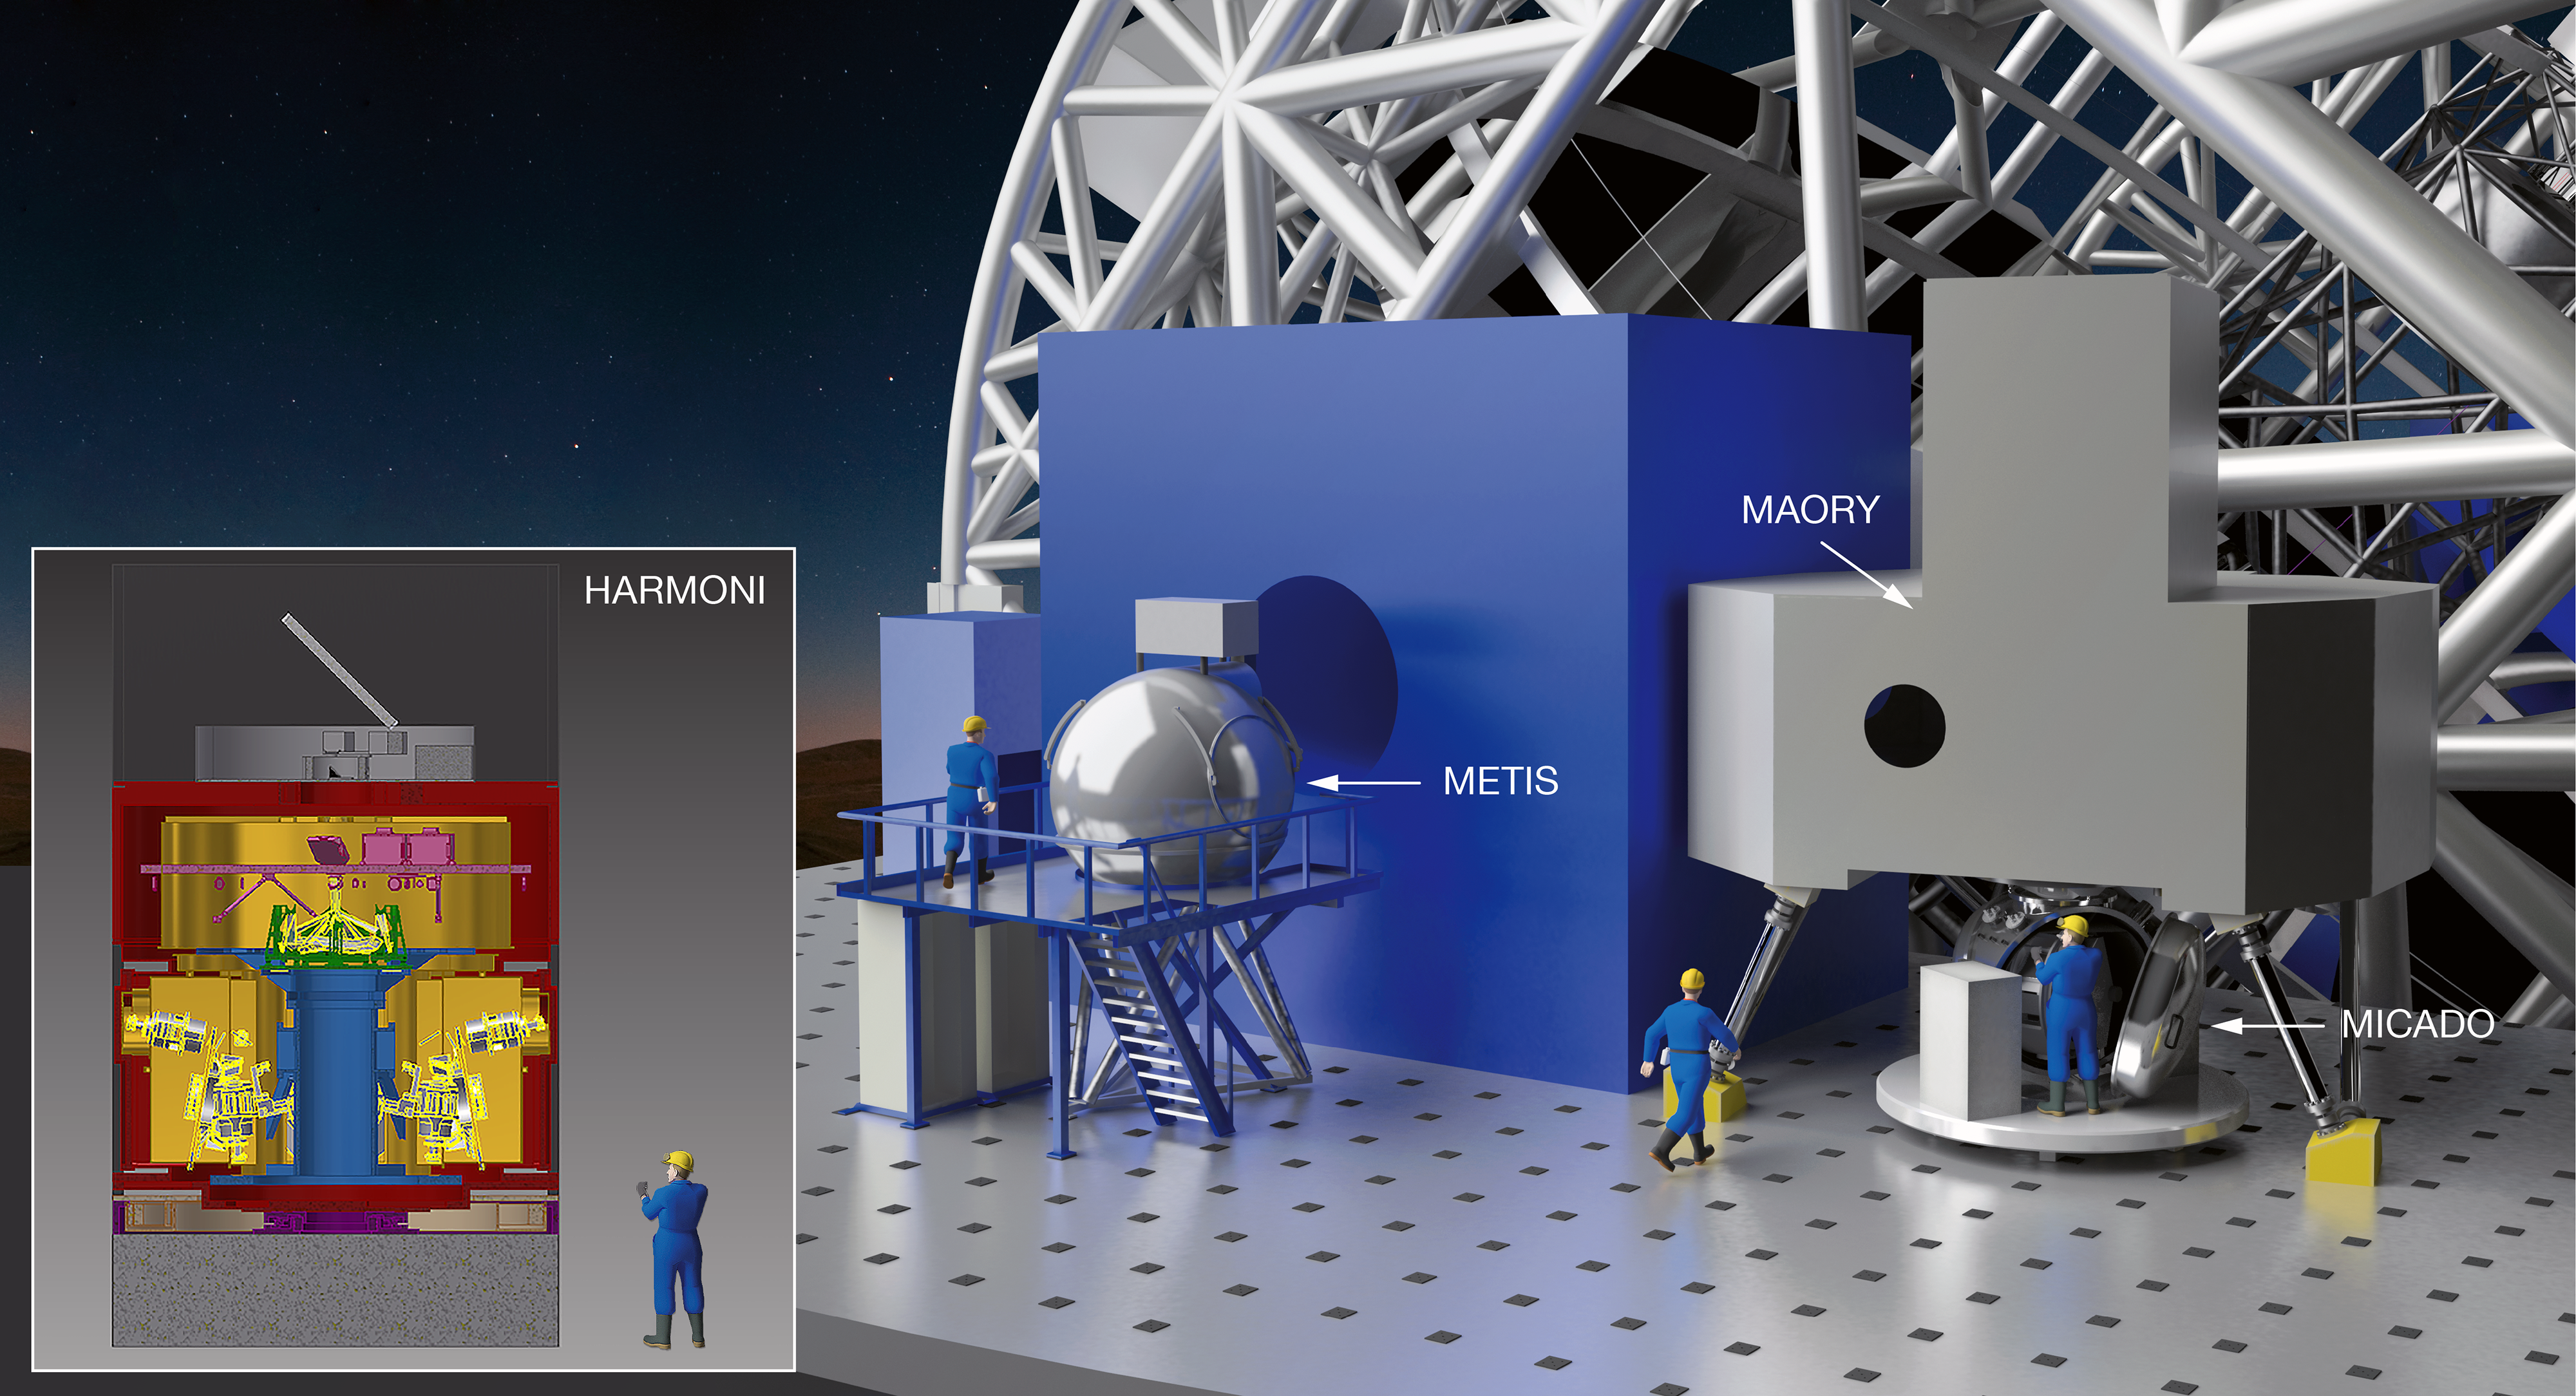

The first E-ELT instruments

The ESO Council has authorised the Director General to sign the contracts for the first set of instruments for the E-ELT. These huge and innovative tools to analyse the light collected by the giant telescope will allow the E-ELT to address a wide range of astronomical questions soon after its completion. This instrumentation package comprises a near-infrared imager with spectroscopic capability (MICADO), a multi-conjugate adaptive optics unit (MAORY), which will feed MICADO (and possibly additional future instruments); an integral field spectrograph (HARMONI), along with development of its laser tomography adaptive optics system to preliminary design review level; and a mid-infrared imager and spectrometer (METIS).

This indicative artist’s impression shows the rough location of METIS (left) and to the right MAORY above MICADO on the Nasmyth platform of the E-ELT.

Credit: NOVA/METIS/MAORY/MICADO/HARMONI